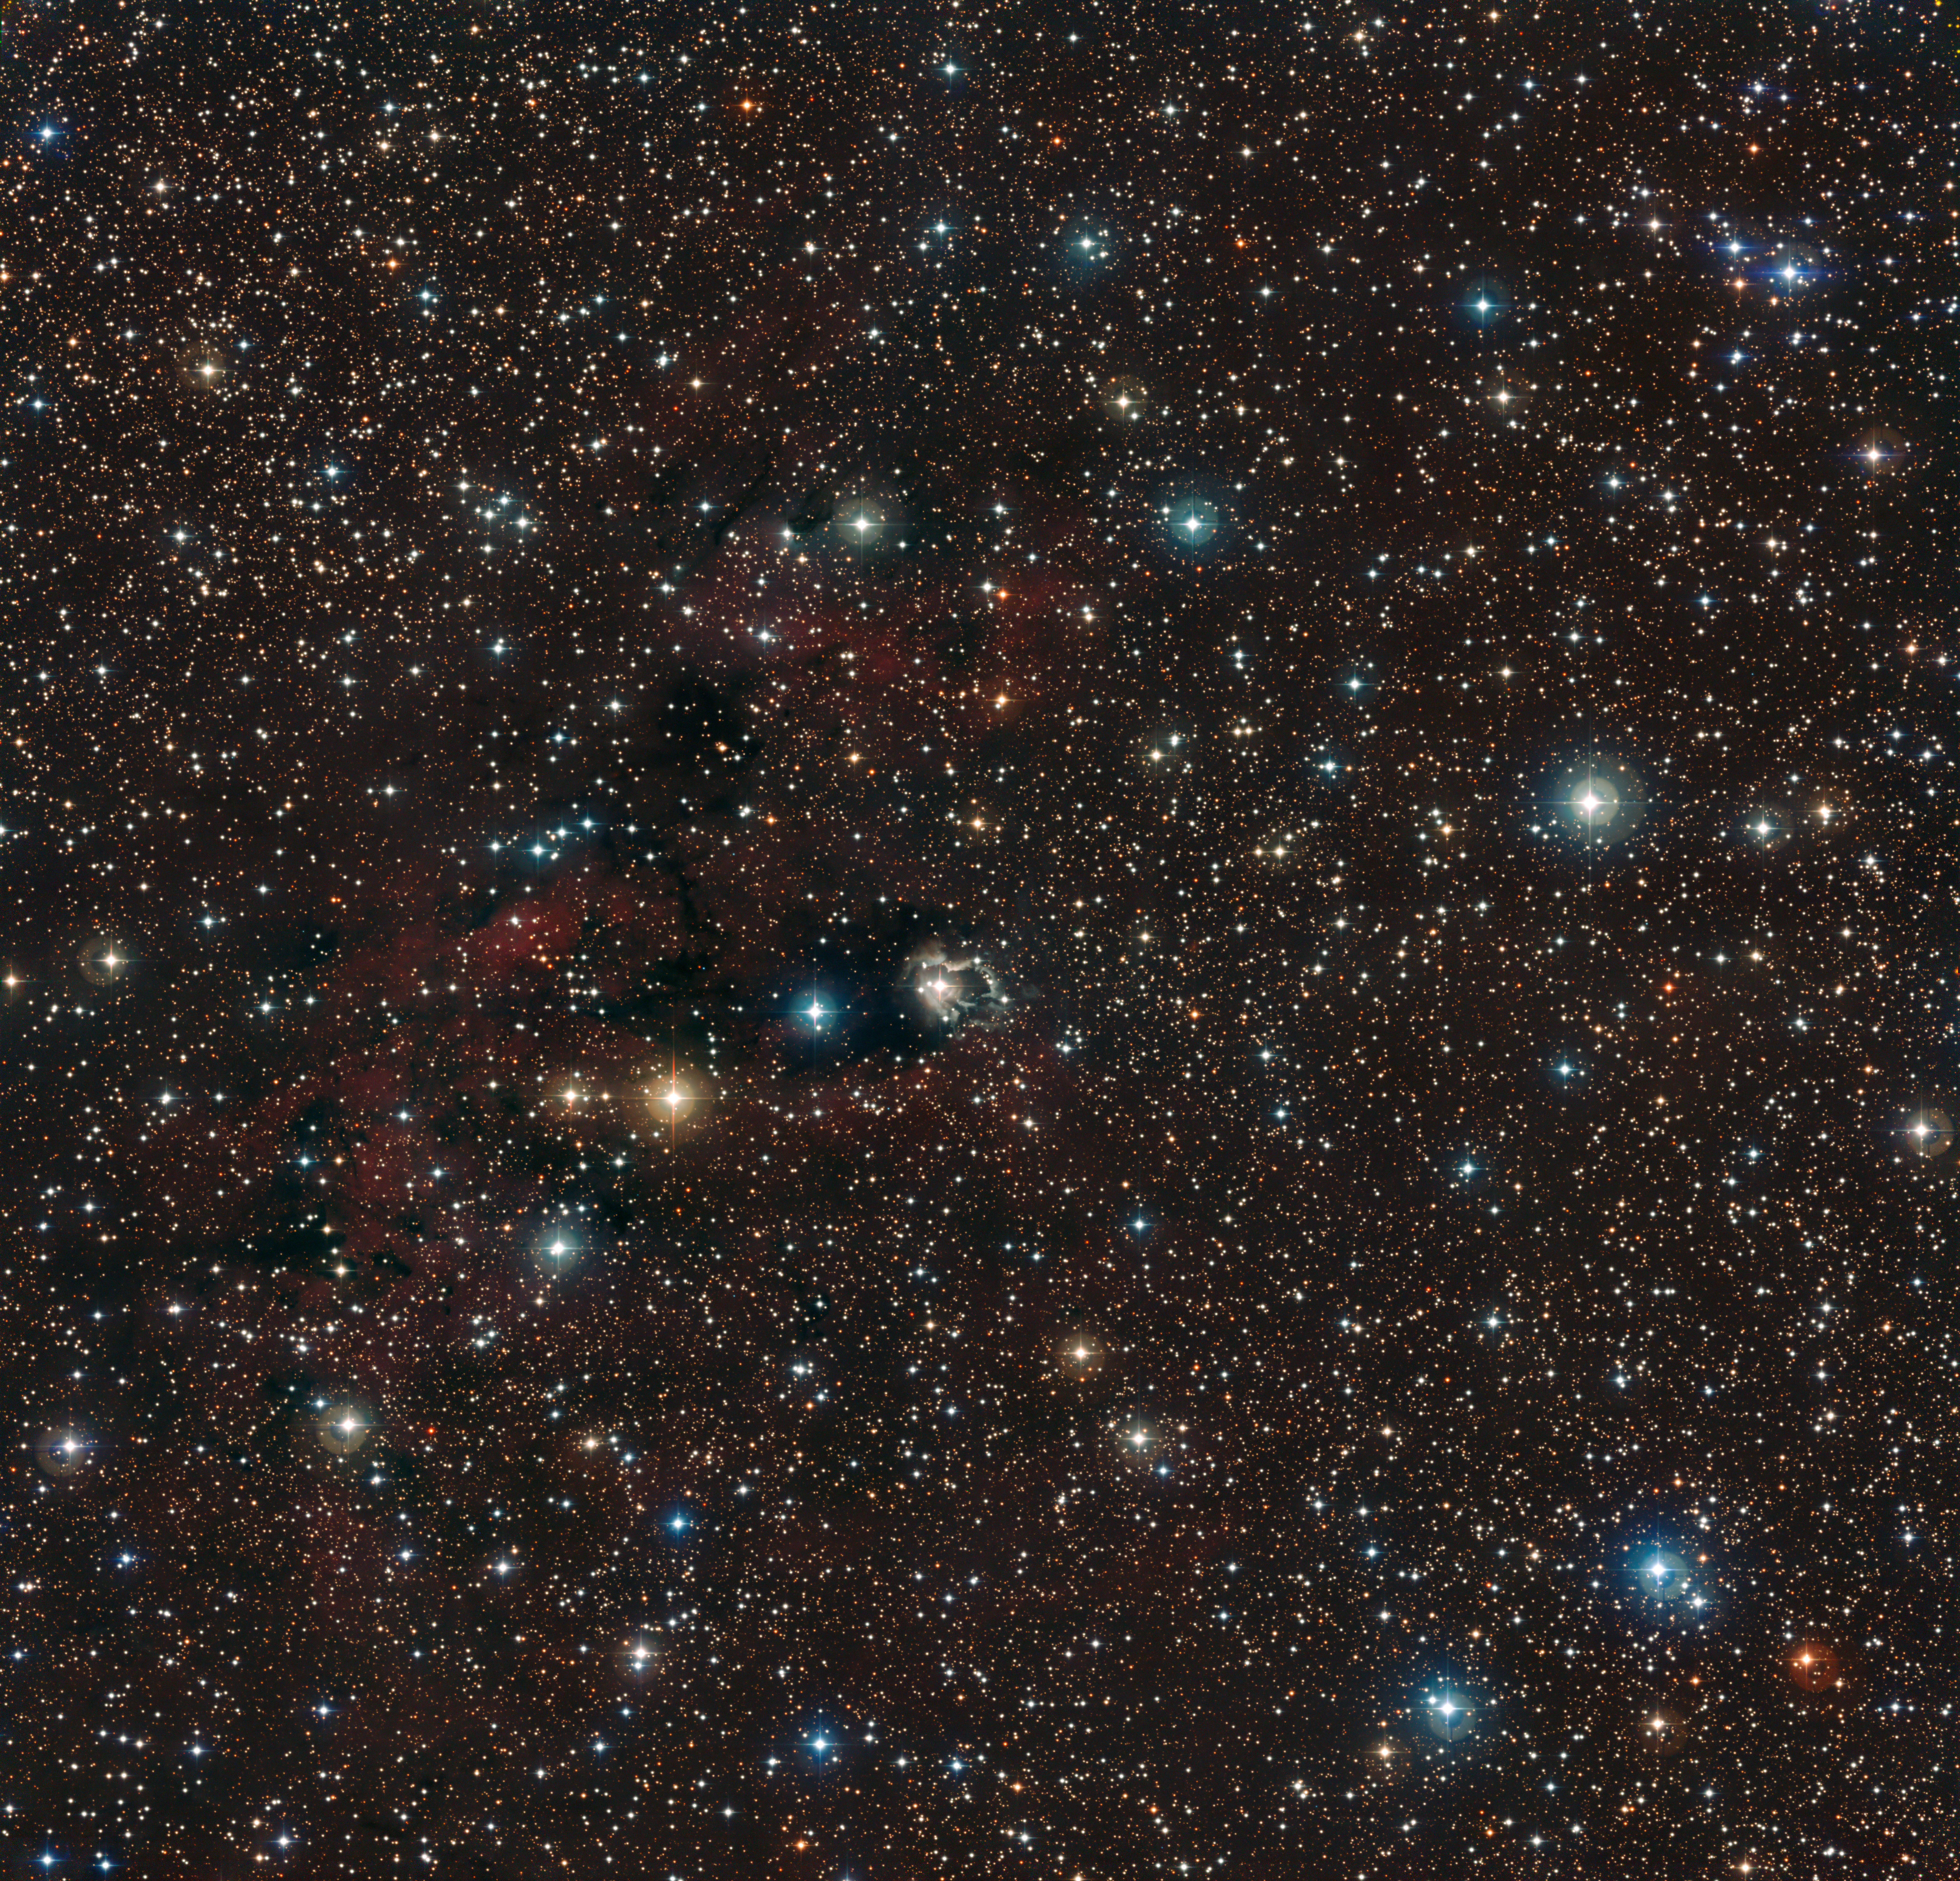

The field around HD 87643

This image, showing a very rich field of stars towards the Carina arm of the Milky Way, is centred on the star HD 87643, a member of the class of B[e] stars. The amazing image is set ablaze by a flurry of stars of all colours and brightnesses, some of which are seen against a backdrop of clouds of dust and gas. The red emission nebula is RCW47 and was catalogued in 1960. HD 87643 has been extensively studied with a full range of ESO telescopes, including the Very Large Telescope Interferometer (VLTI). Surrounded by a complex, extended nebula that is the result of previous violent ejections, the star is shown to have a companion. Interactions in this double system, surrounded by a dusty disc, may be the engine fuelling the star's remarkable nebula. The image, taken with the Wide Field Imager on the MPG/ESO 2.2-metre telescope at La Silla, is based on data obtained through different filters: B, V and R. The field of view is 33 x 32 arc-minutes.

Credit: ESO/F. Millour et al.